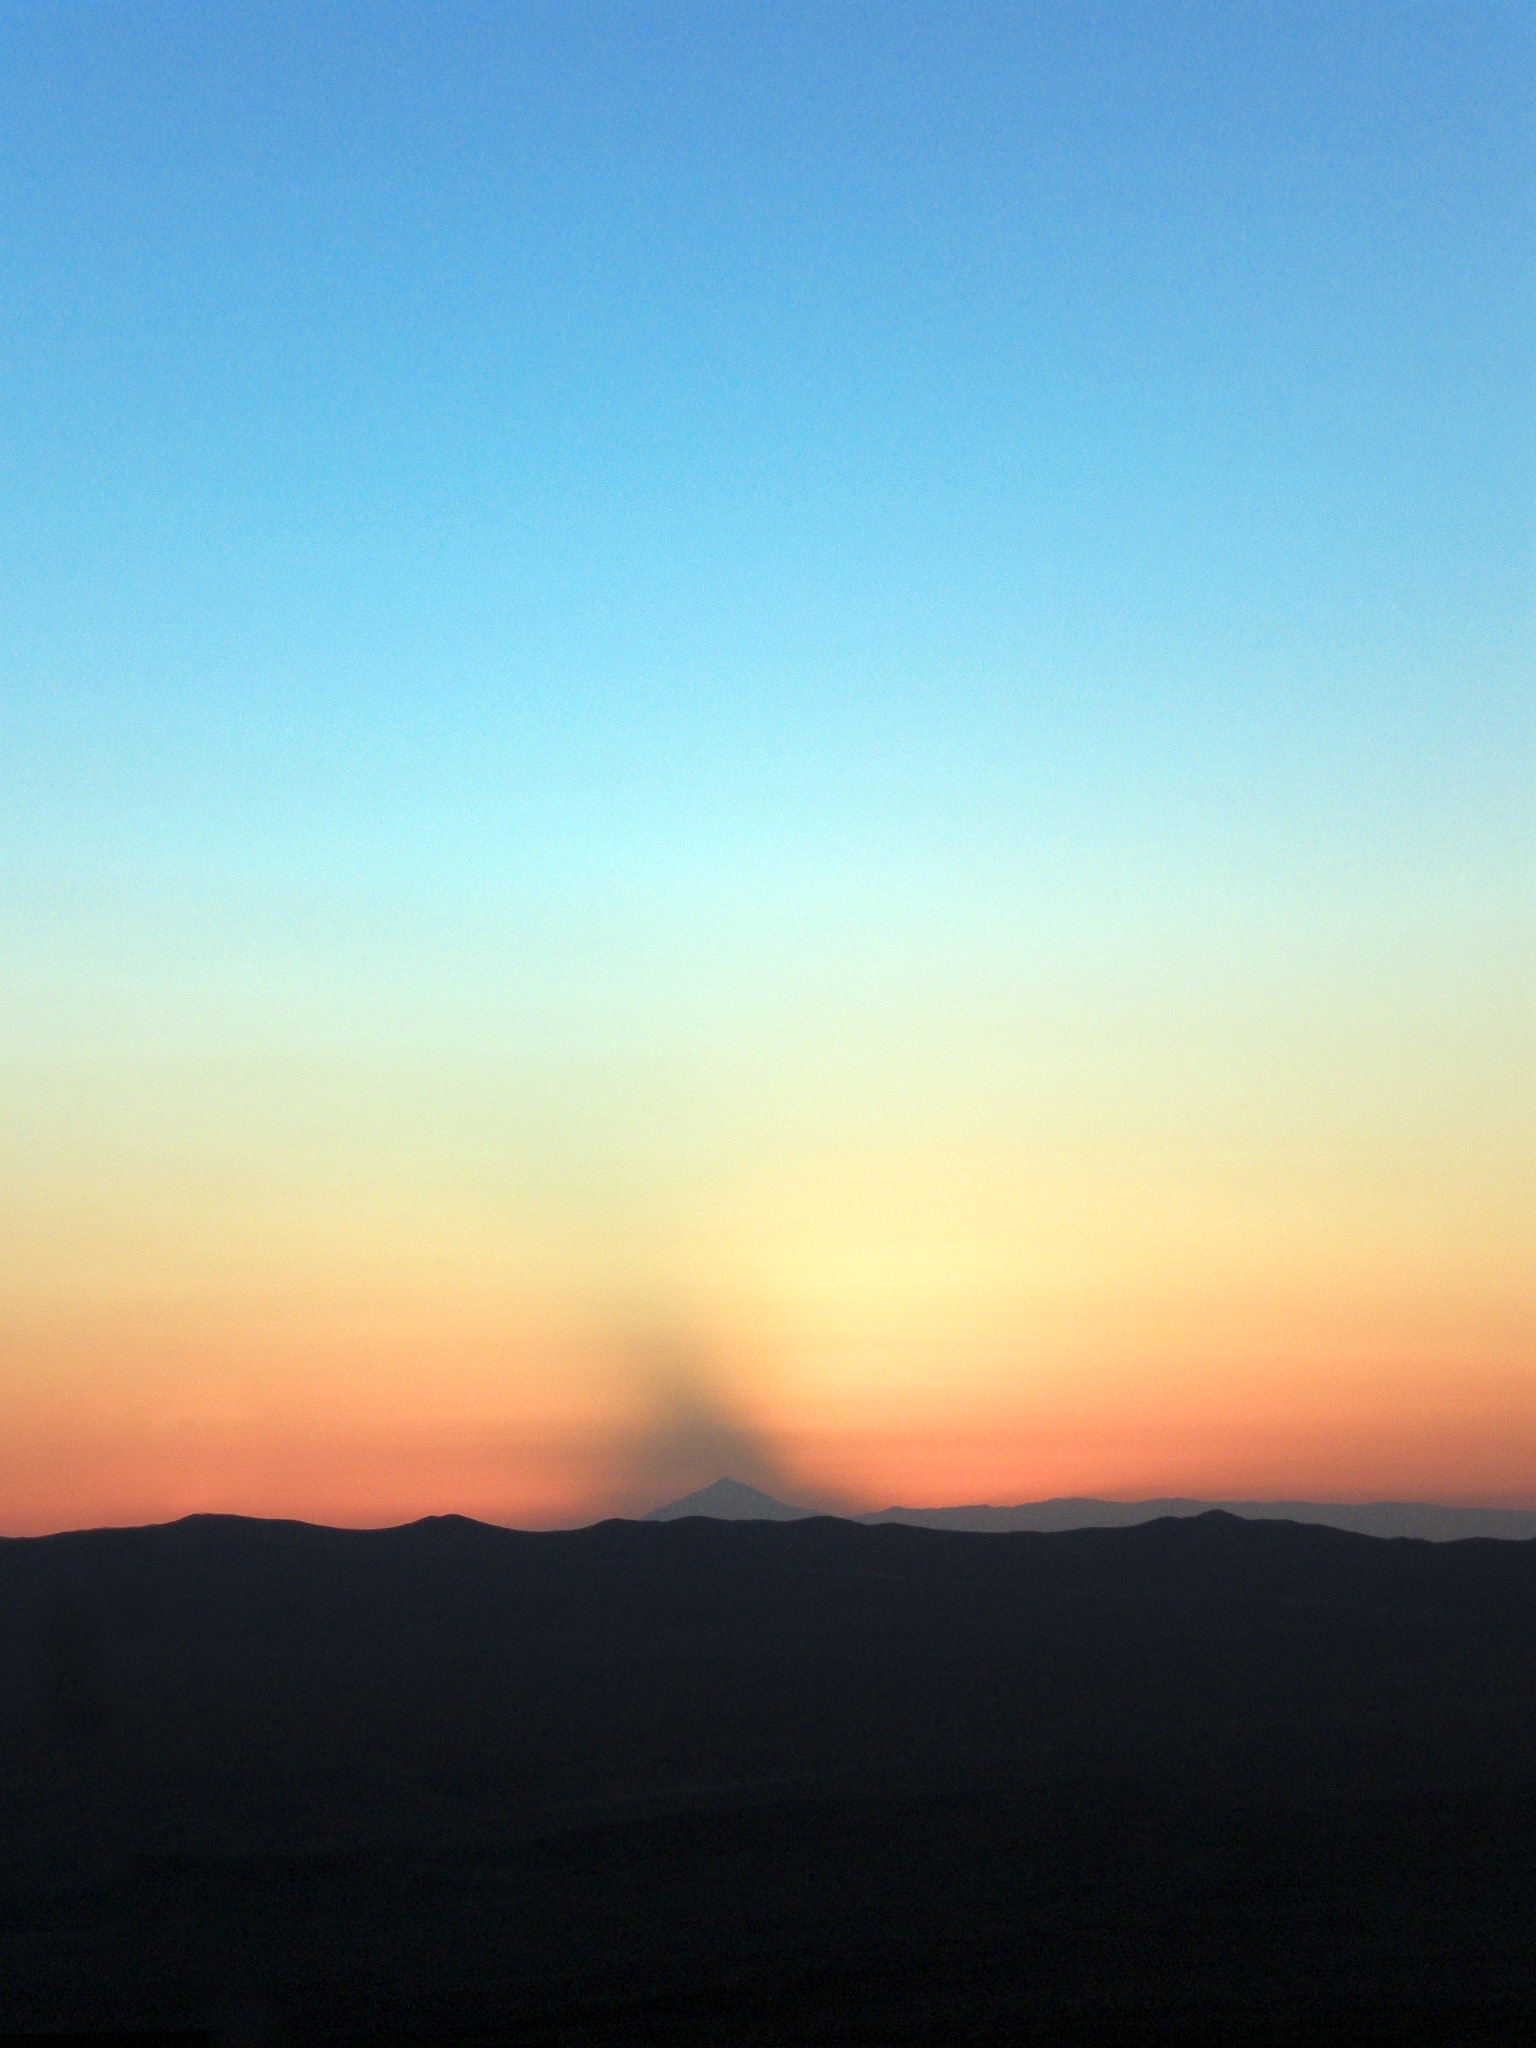

Paranal sky

Paranal Sky

Credit: ESO